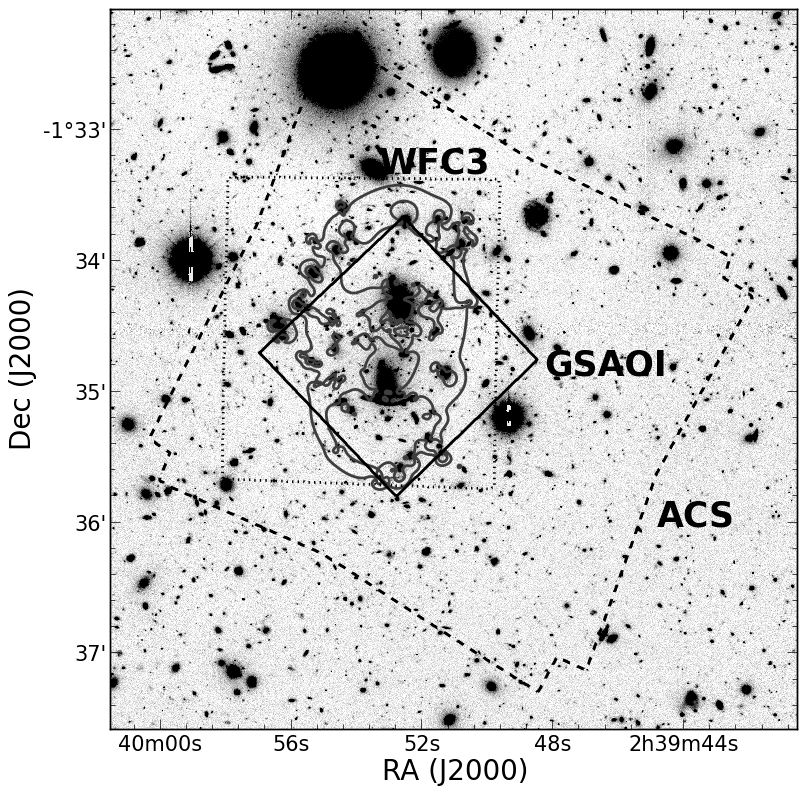

Gemini Frontier Fields

Credit: NOIRLab